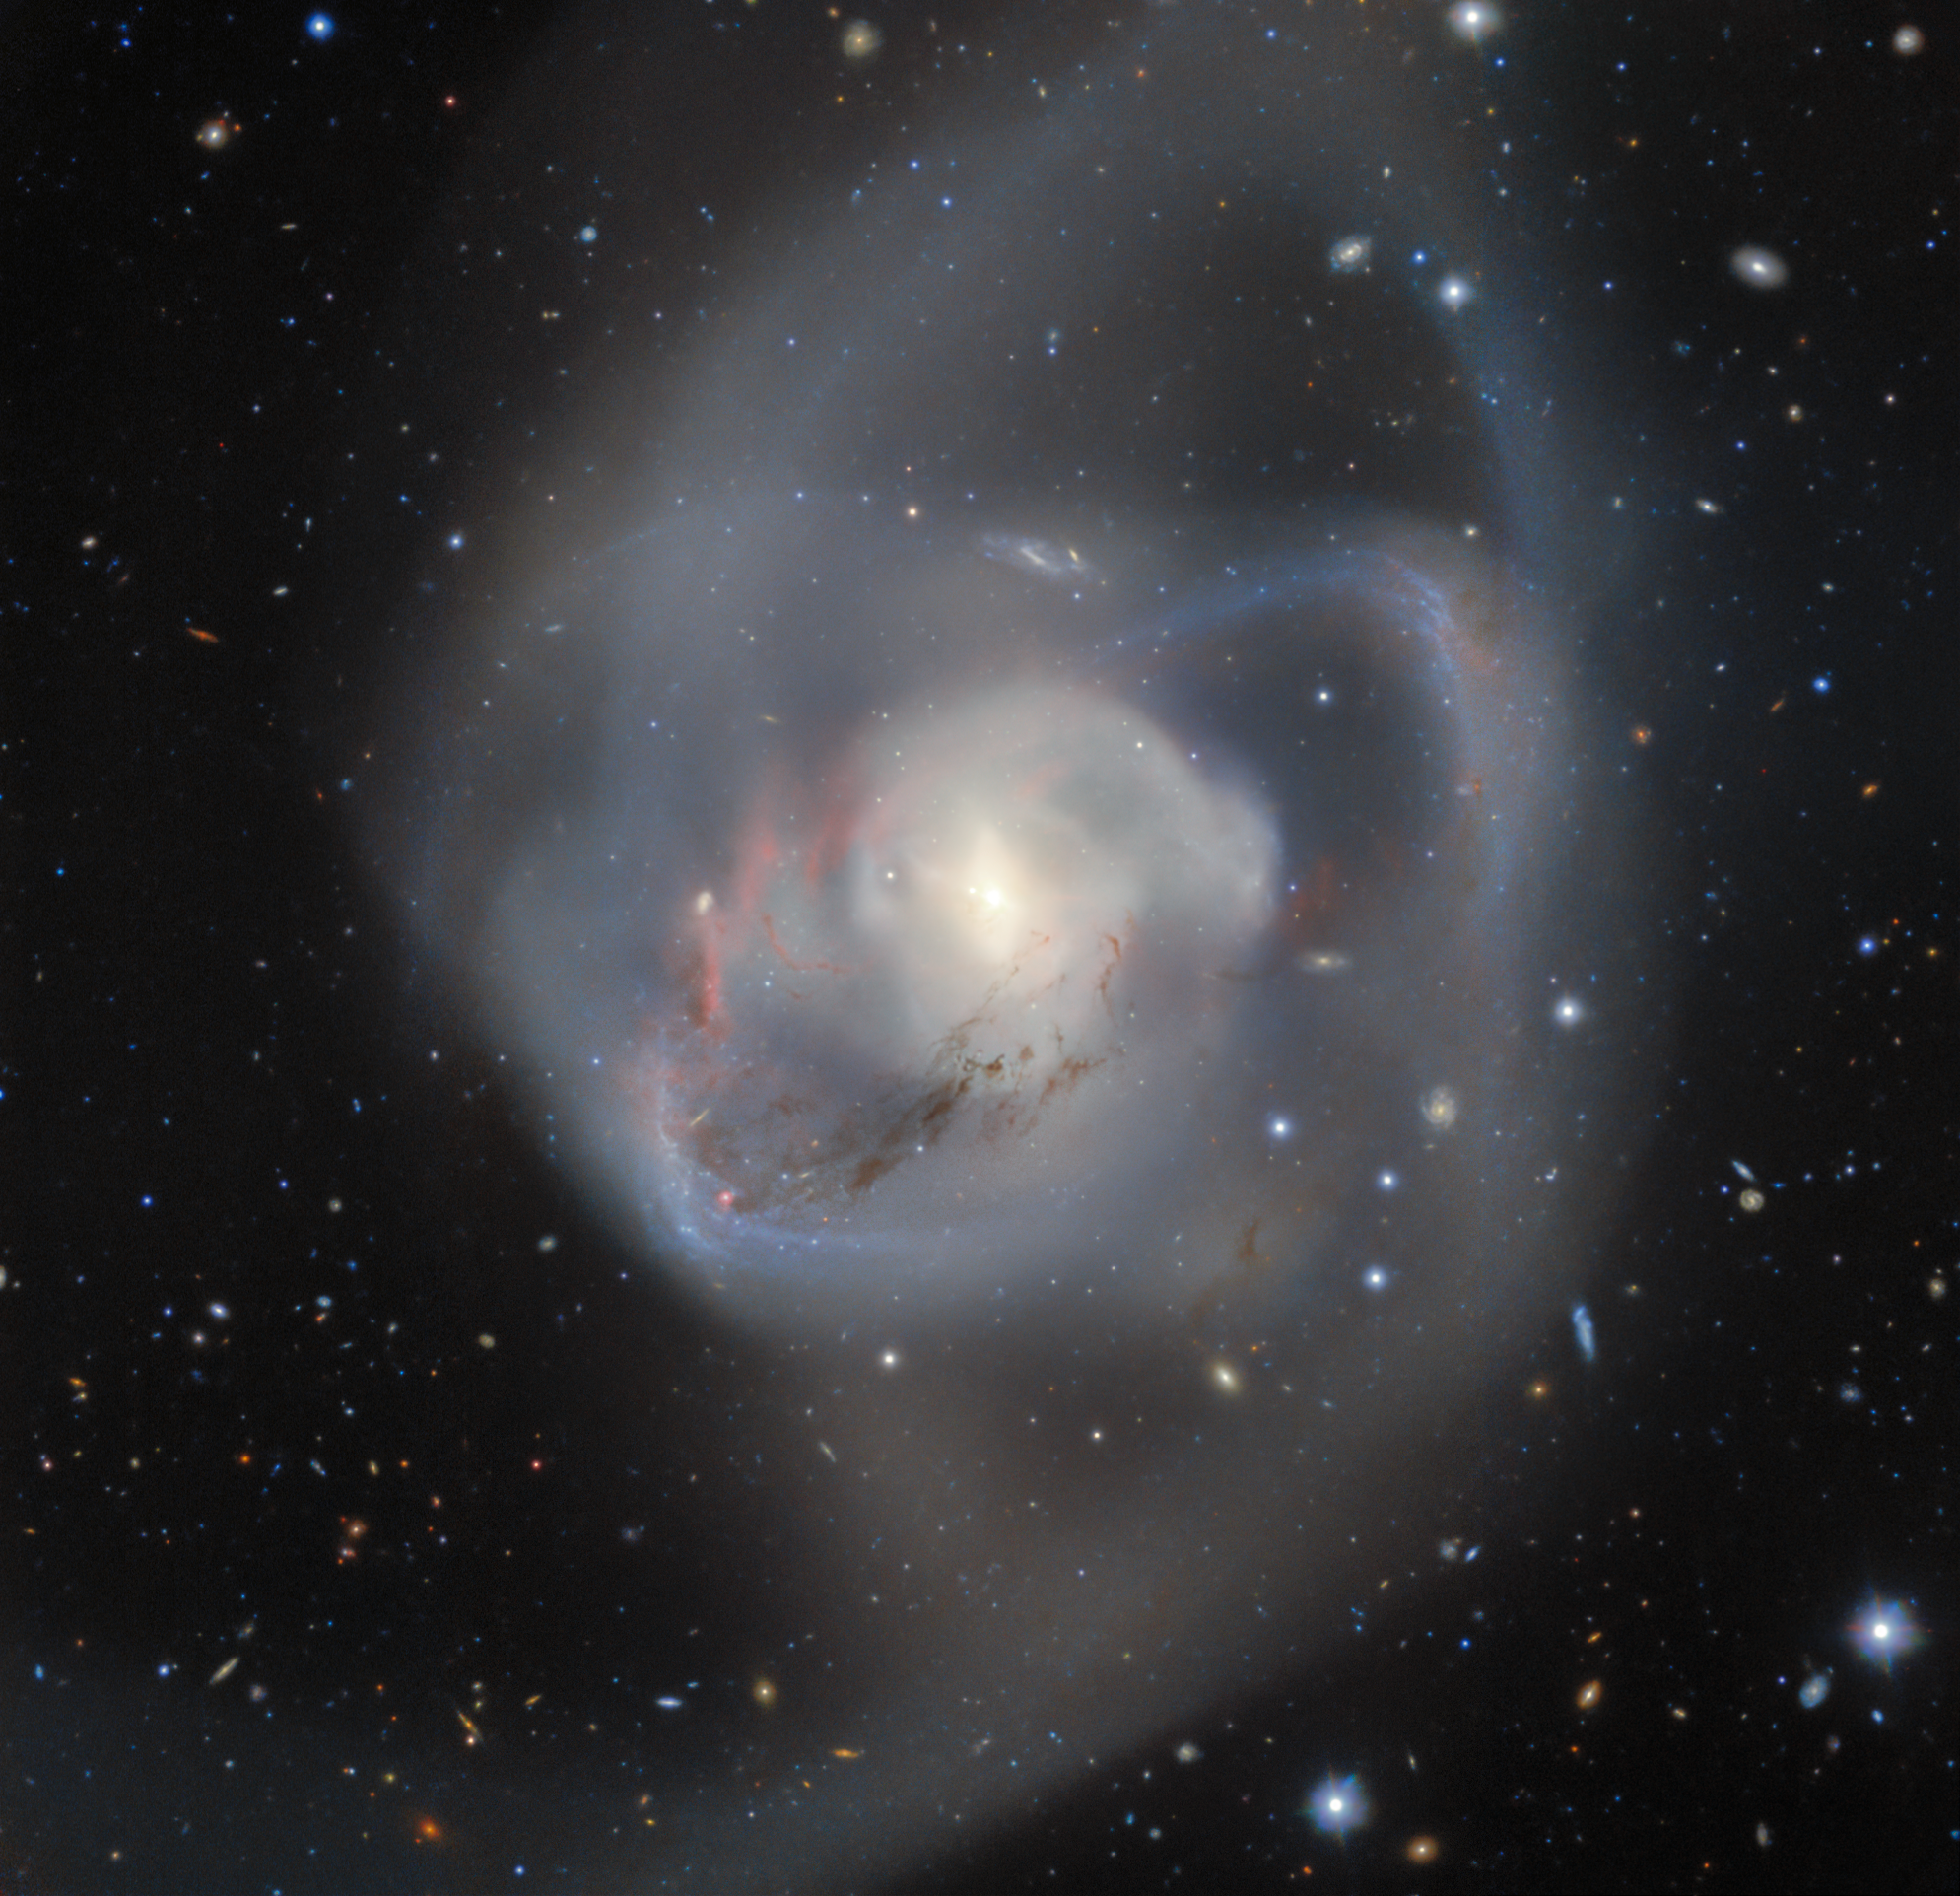

Gemini South Reveals Tangled Spiral Arms of the Peculiar Galaxy NGC 7727

Gemini South, one half of the International Gemini Observatory operated by NSF NOIRLab, captures the billion-year-old aftermath of a double spiral galaxy collision. At the heart of this chaotic interaction, entwined and caught in the midst of the chaos, is a pair of supermassive black holes — the closest such pair ever recorded from Earth.

Credit: International Gemini Observatory/NOIRLab/NSF/AURA Acknowledgment: PI: C. Onken (Australian National University) Image processing: T.A. Rector (University of Alaska Anchorage/NSF NOIRLab), J. Miller (International Gemini Observatory/NSF NOIRLab), M. Rodriguez (International Gemini Observatory/NSF NOIRLab), M. Zamani (NSF NOIRLab)